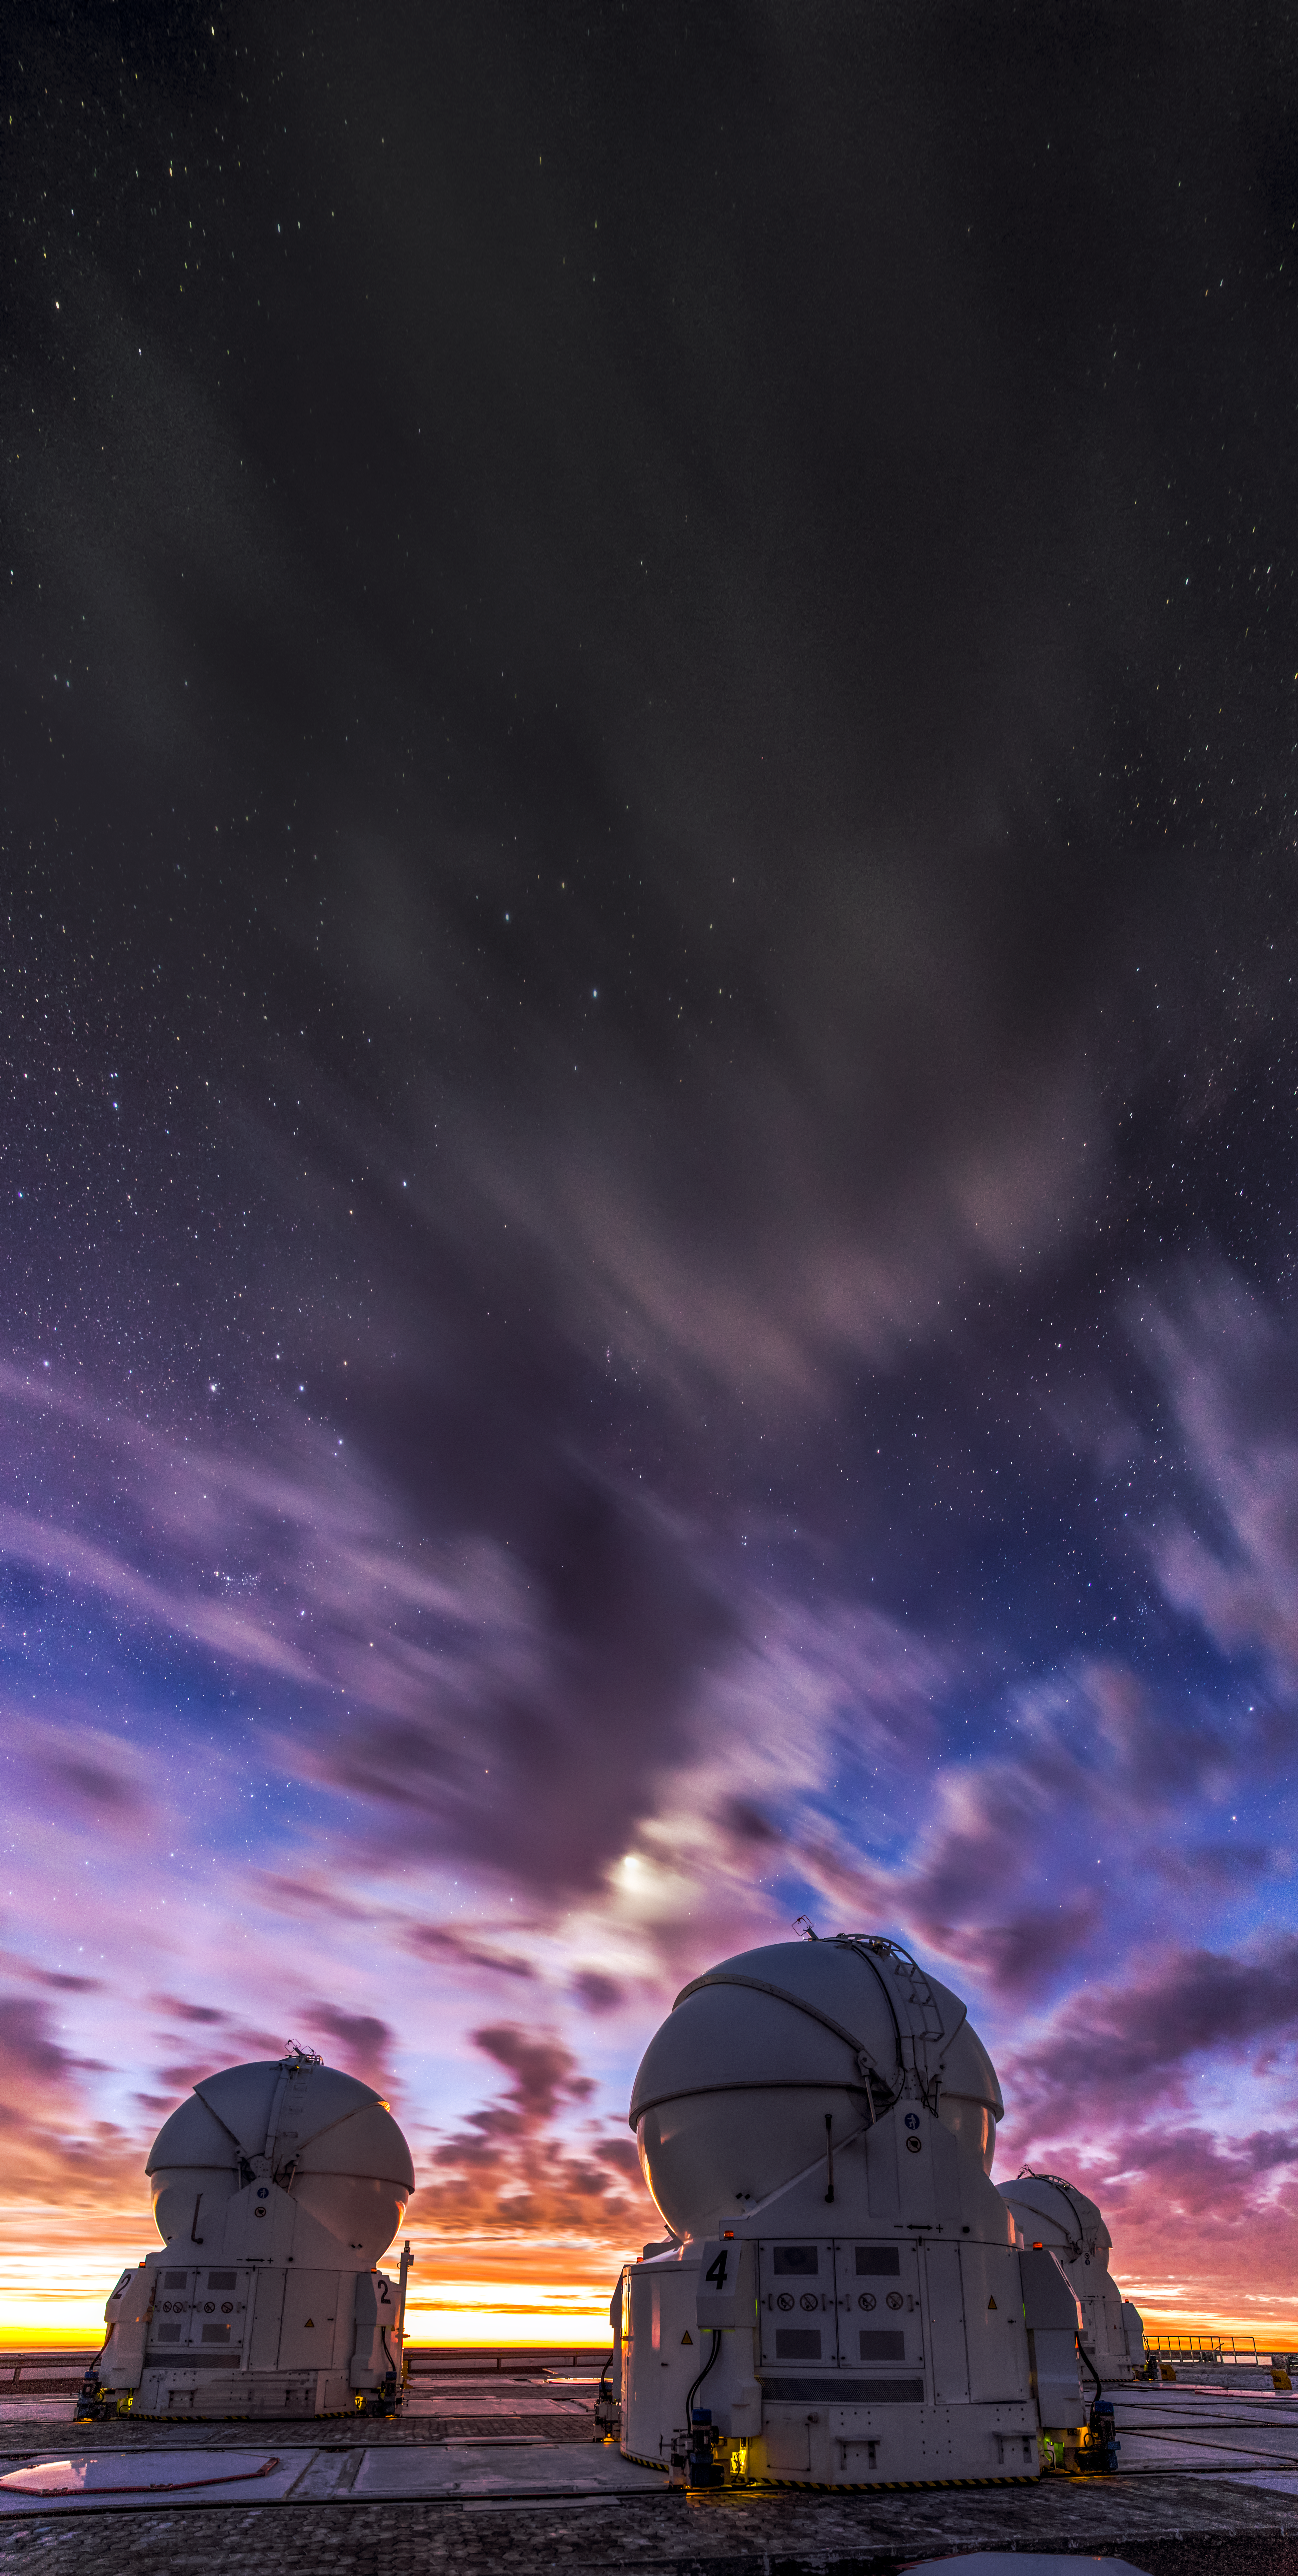

A stormy sky

After sunset a partially cloudy sky can promote a beautiful show of colours,seen here over Cerro Paranal, in northern Chile. Stormy looking clouds are unlikely to release any rain in this exceptionally arid area, but they add a striking feature to the sky over two Auxiliary Telescopes (AT) of the ESO's Very Large Telescope (VLT) array.

Credit: M. Claro/ESO